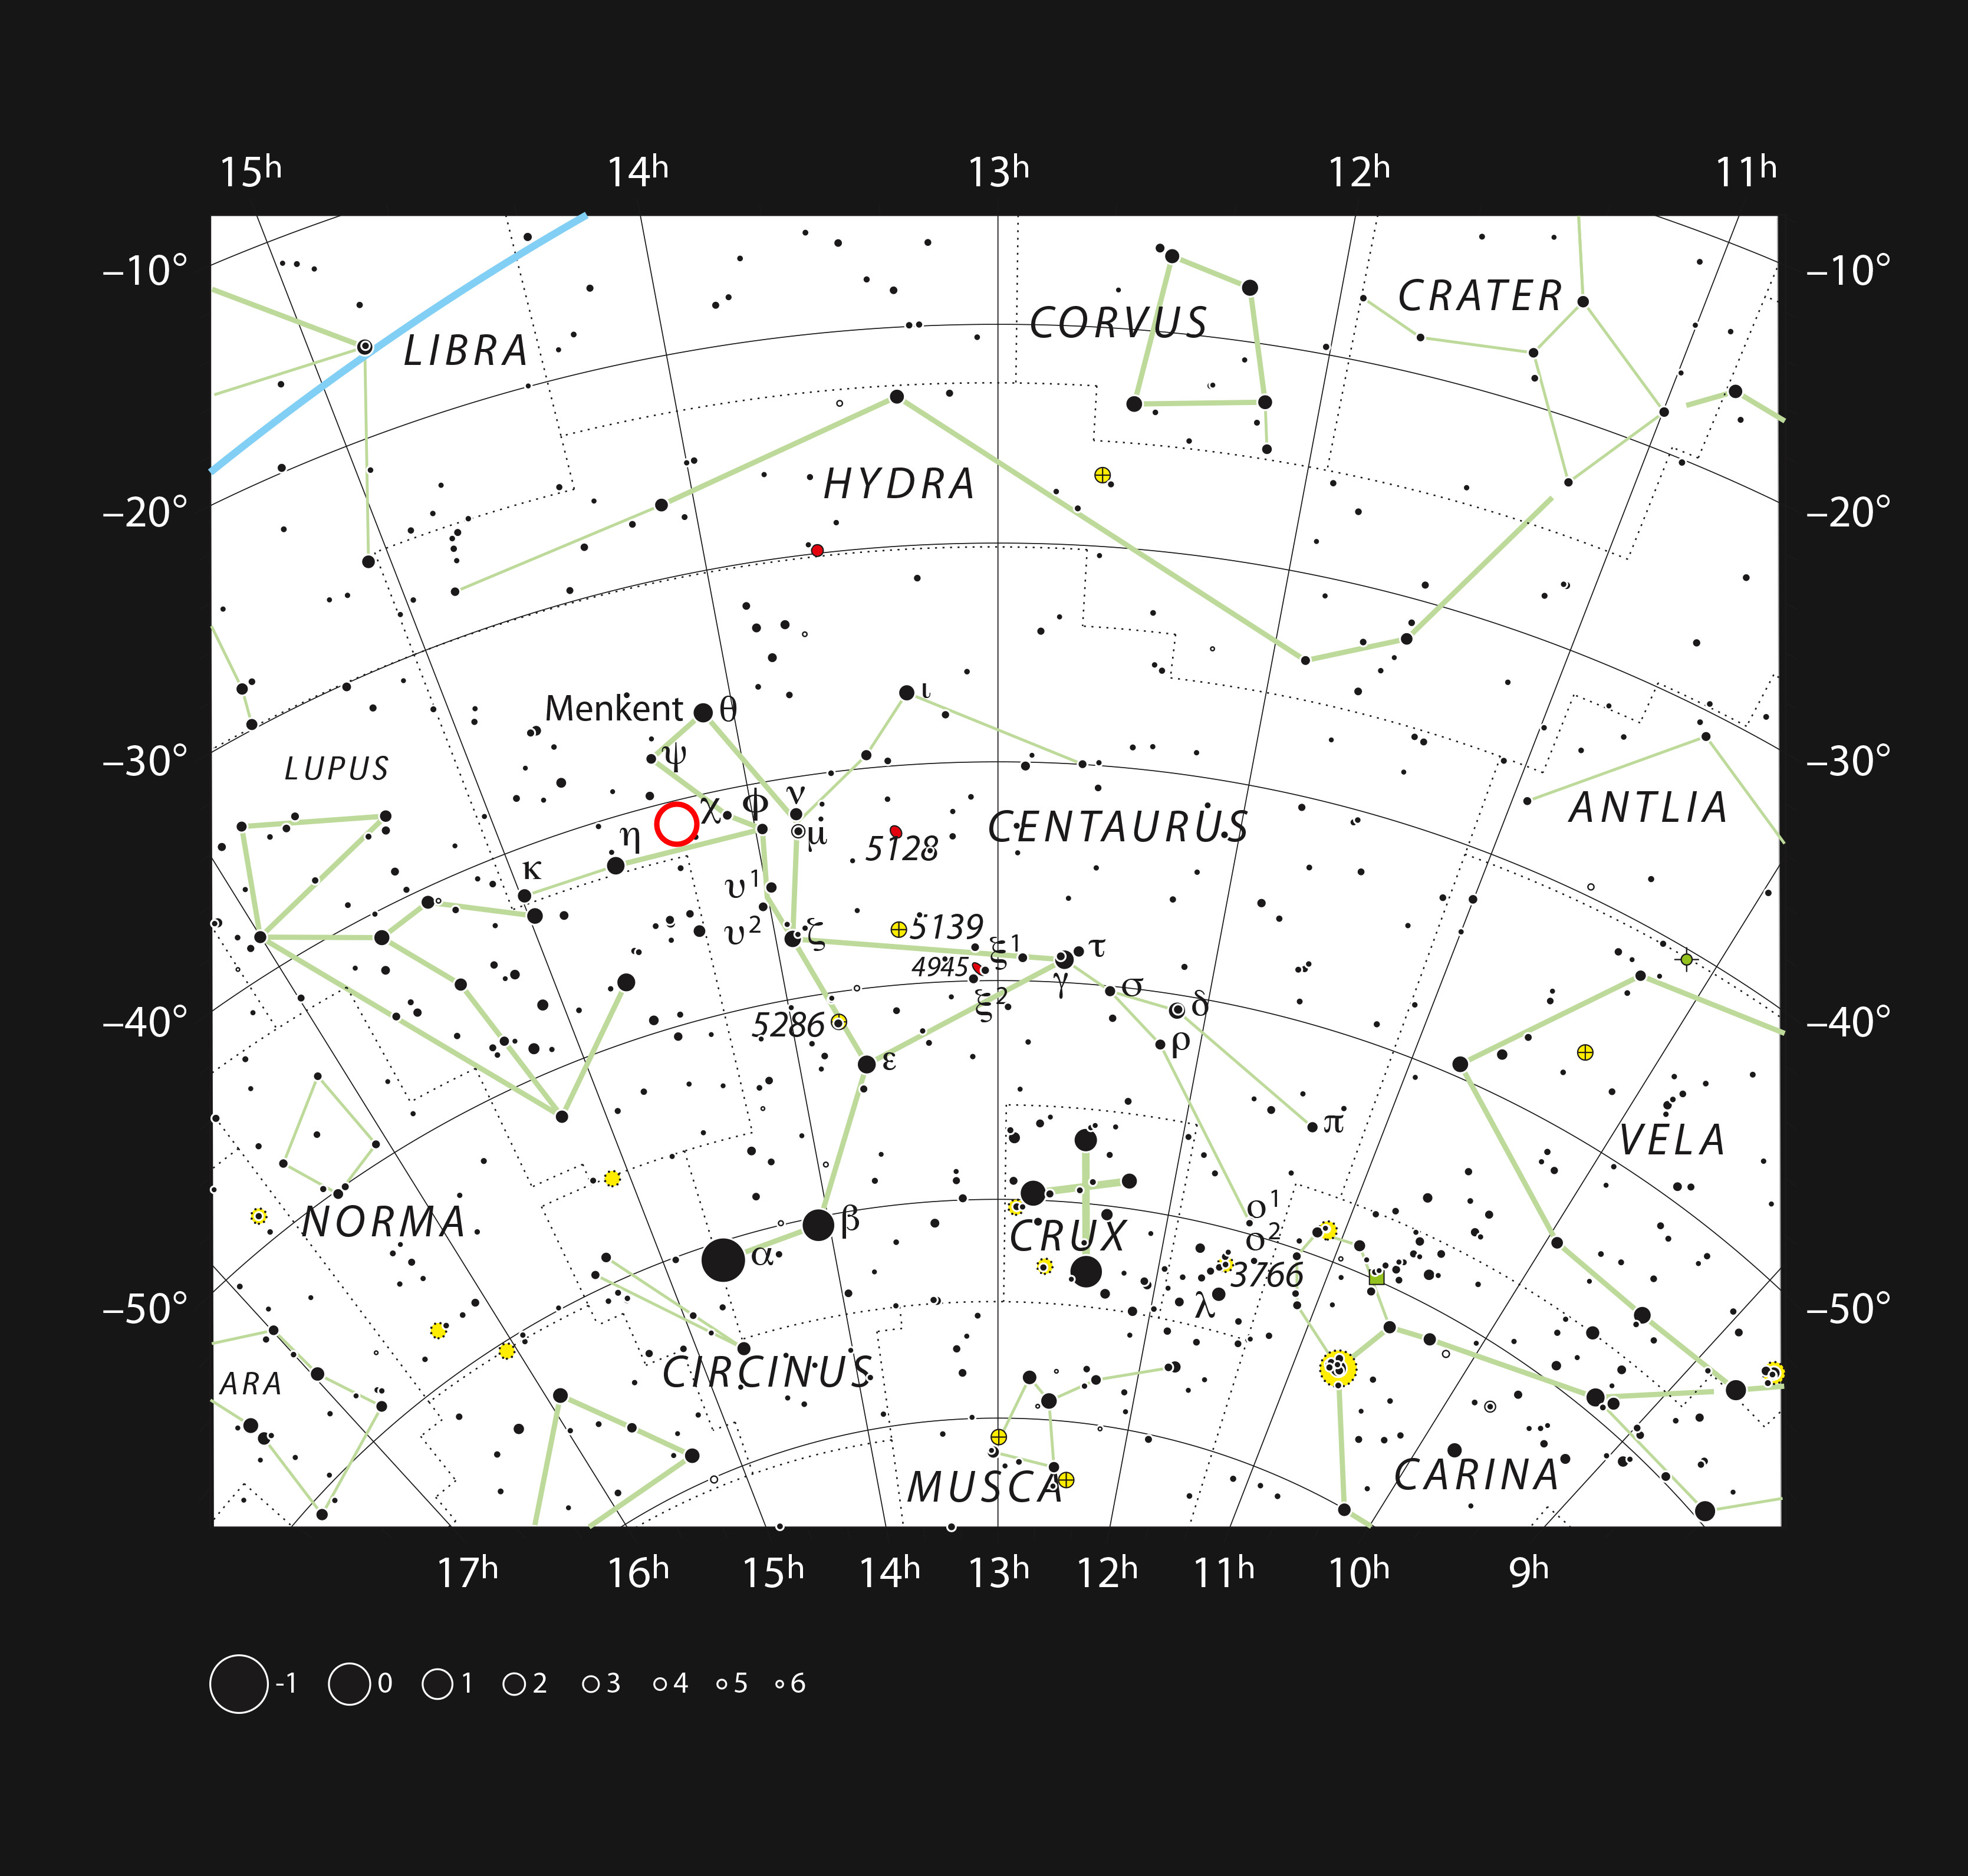

The dwarf star PDS 70 in the constellation Centaurus

This chart shows the southern constellation of Centaurus and marks most of the stars visible to the unaided eye on a clear dark night. The dwarf star PDS 70 is marked with a red circle.

Credit: ESO, IAU and Sky & Telescope